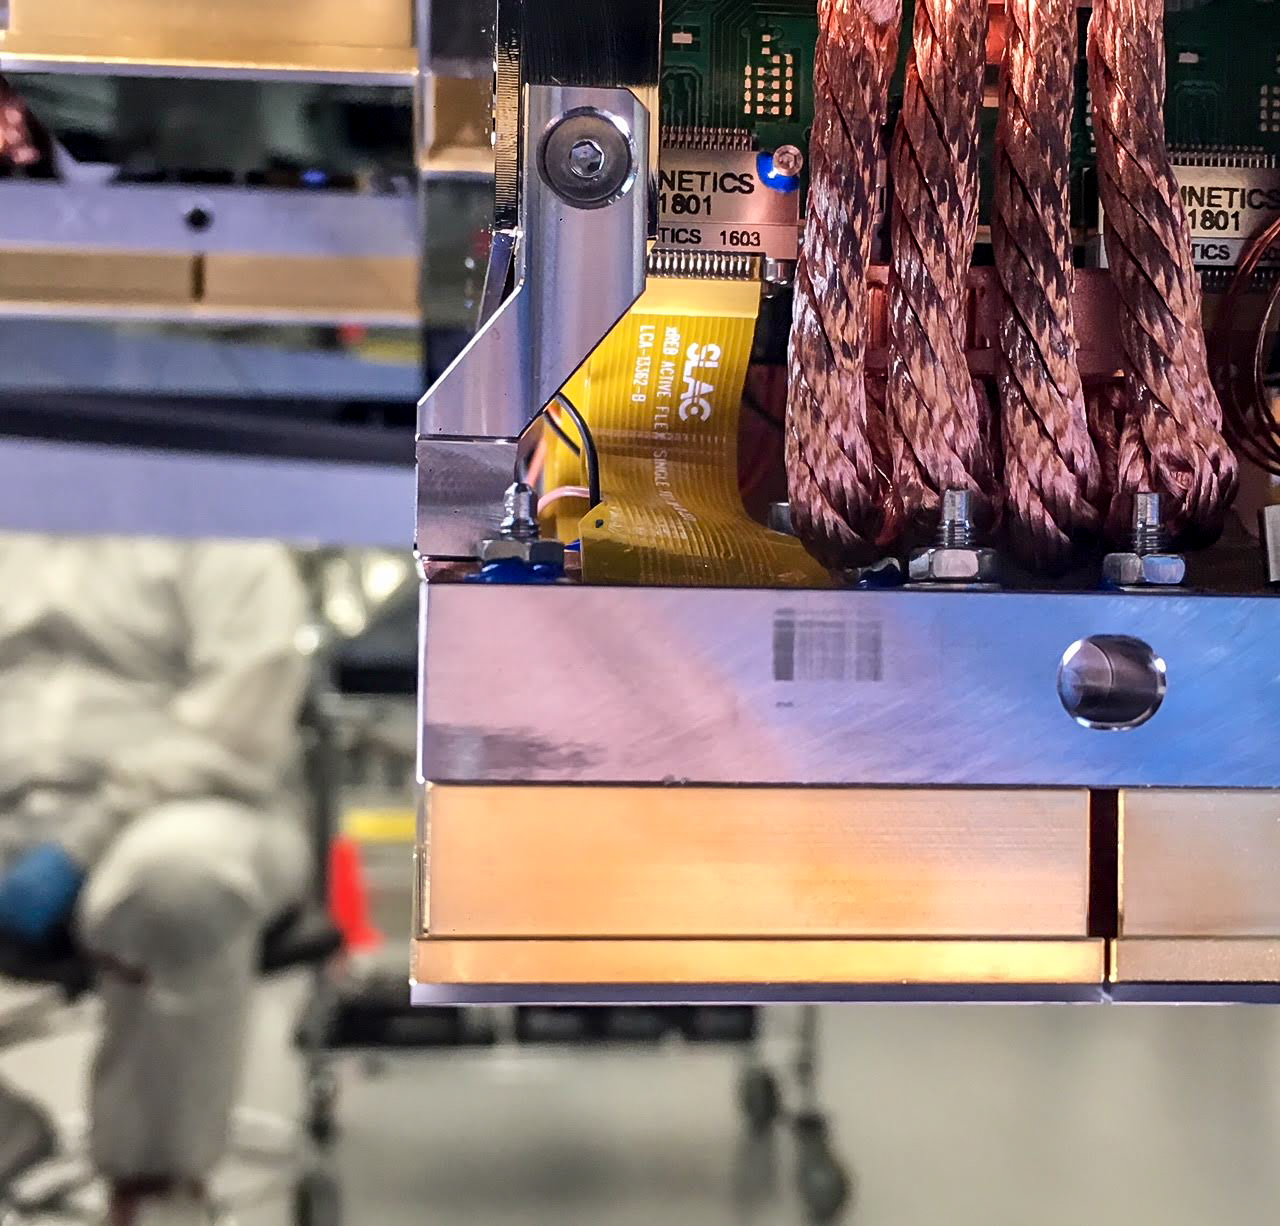

Vera C. Rubin Observatory LSST Camera Focal Plane Build 068

Testing the process of installing RTMs into the final cryostat assembly. In this process, a combination of mechanical RTMs, as well as engineering grade RTMs (fully functional RTMs with CCD sensors that don’t quite meet science requirements), were used.

Credit: Travis Lange/SLAC National Accelerator Laboratory